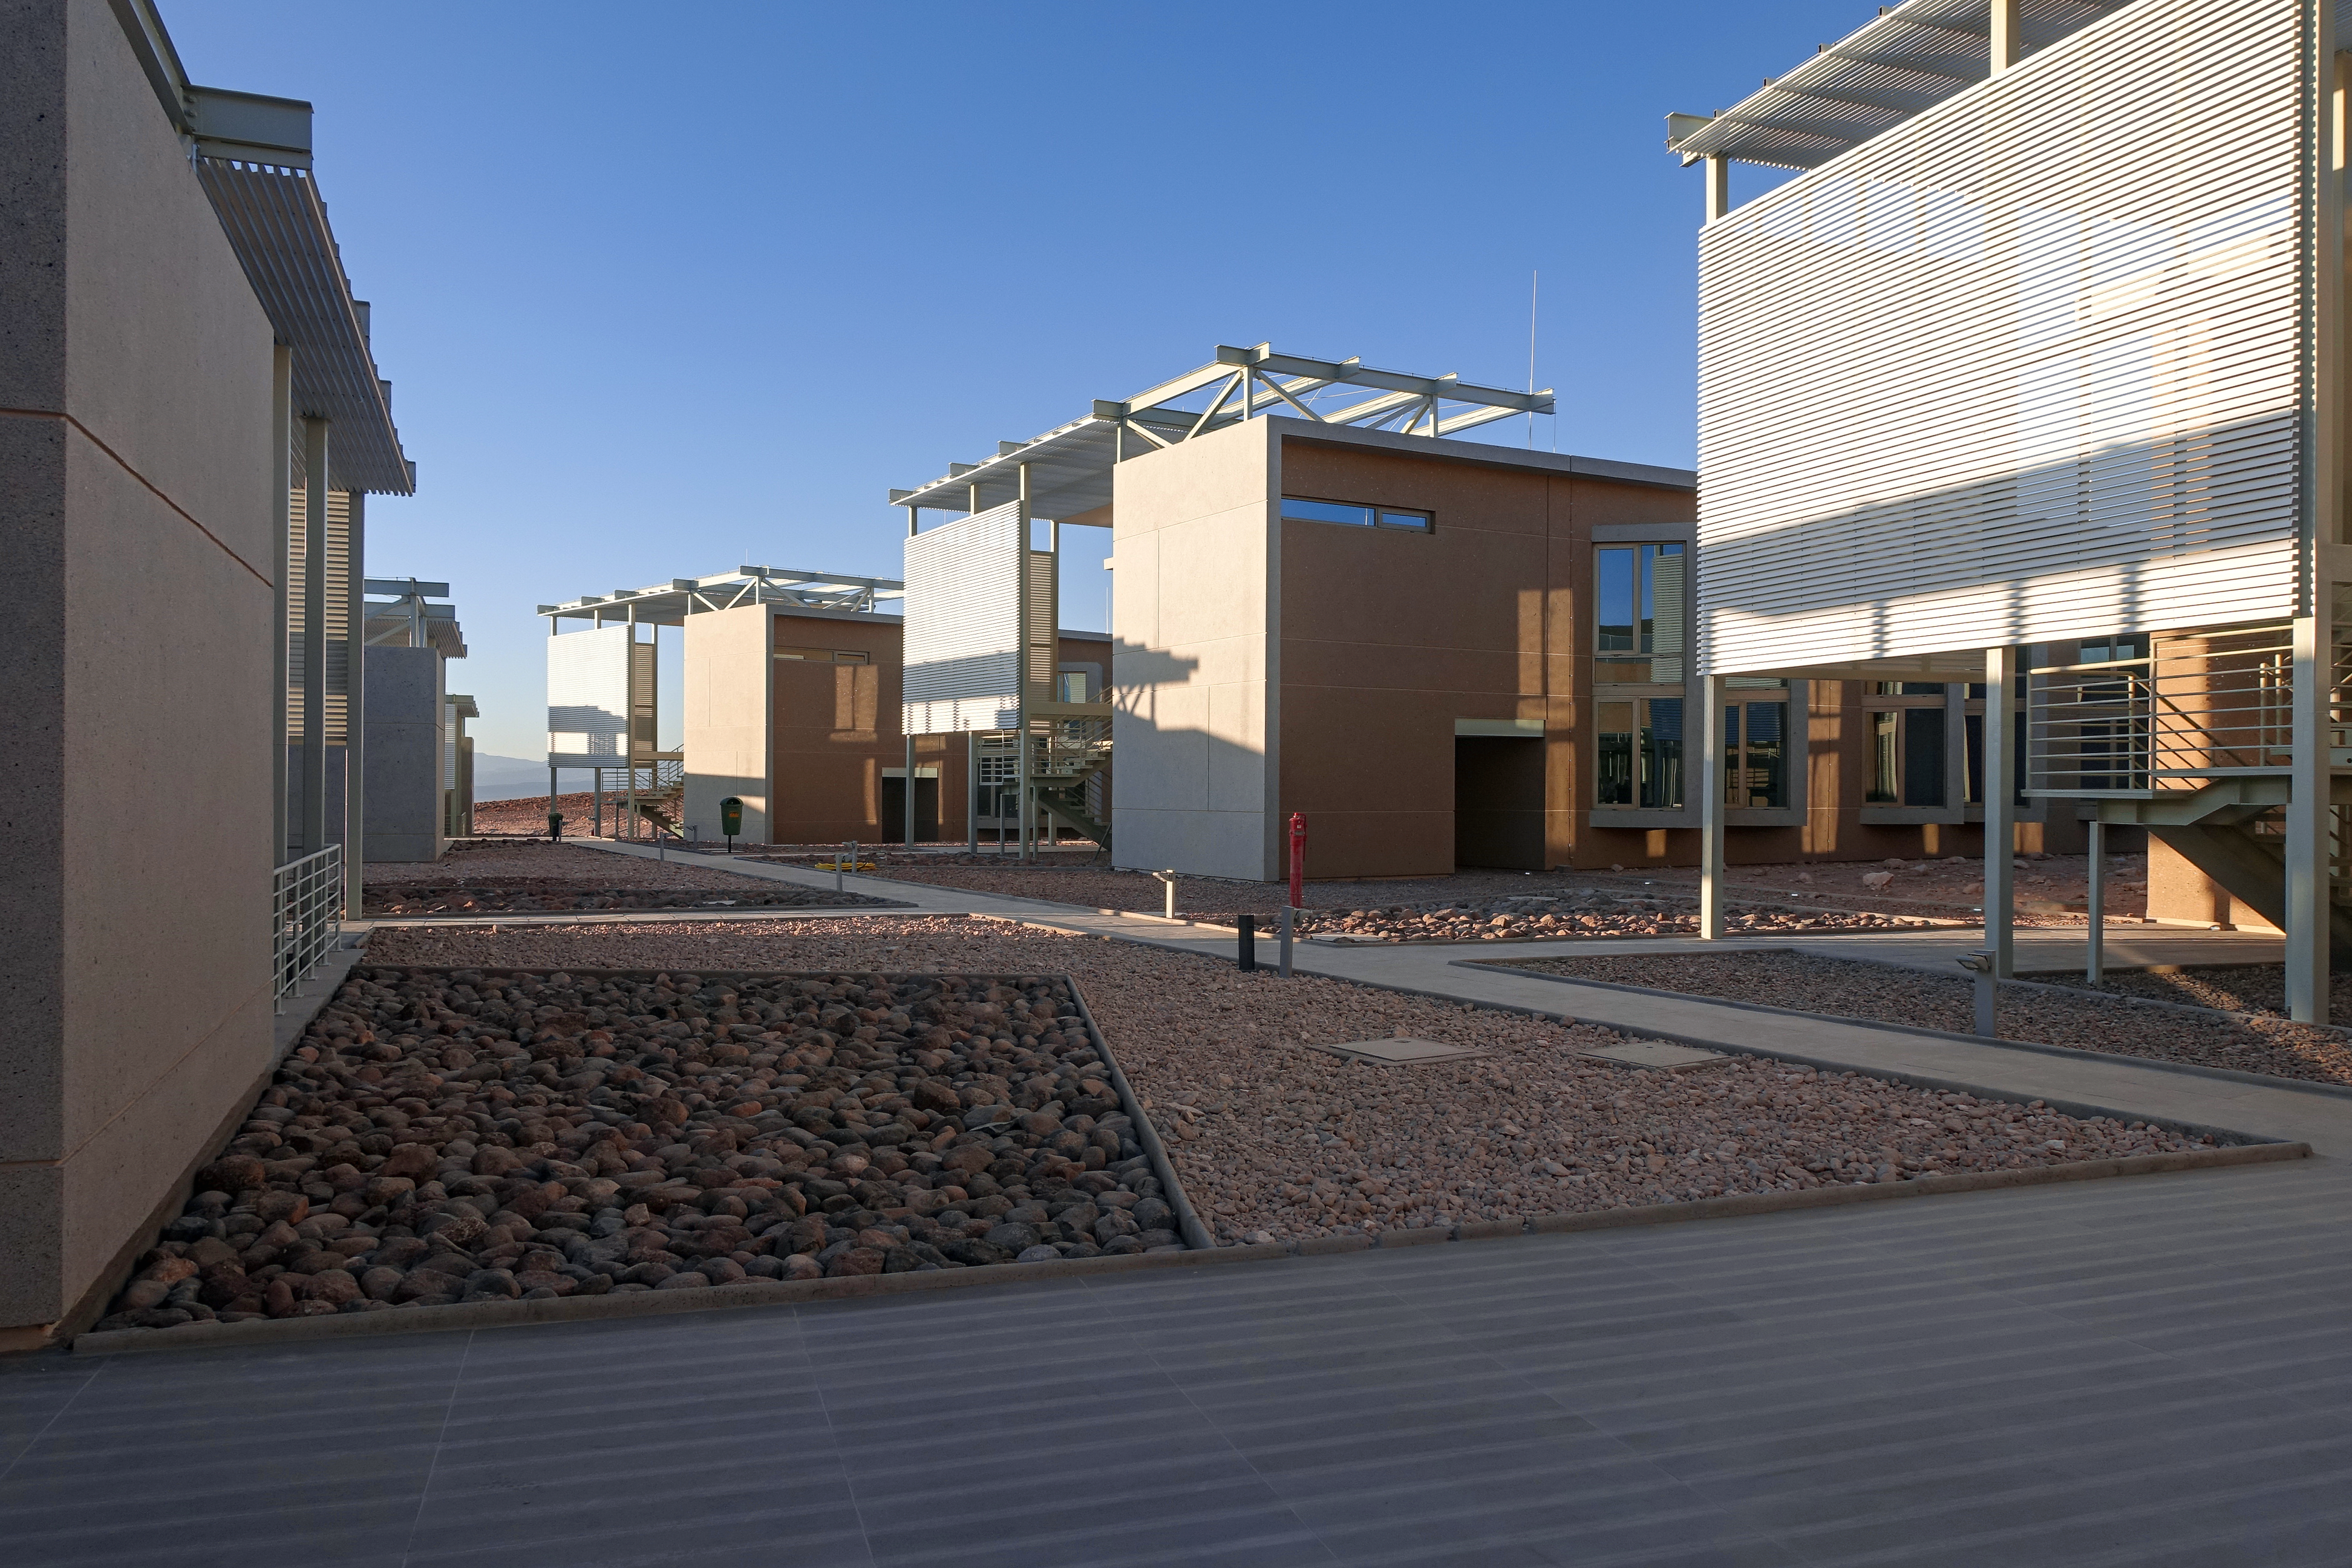

ALMA Residencia — dormitory buildings

The Atacama Large Millimeter/submillimeter Array (ALMA) has been observing since 2011, but up to now the astronomers, engineers and technicians working at the site have had to live in temporary containers located at the facility’s basecamp. This situation has been resolved with the construction of the new ALMA Residencia.

This image shows the exterior of the buildings that house the dormitories.

Credit: ESO/W.Wild